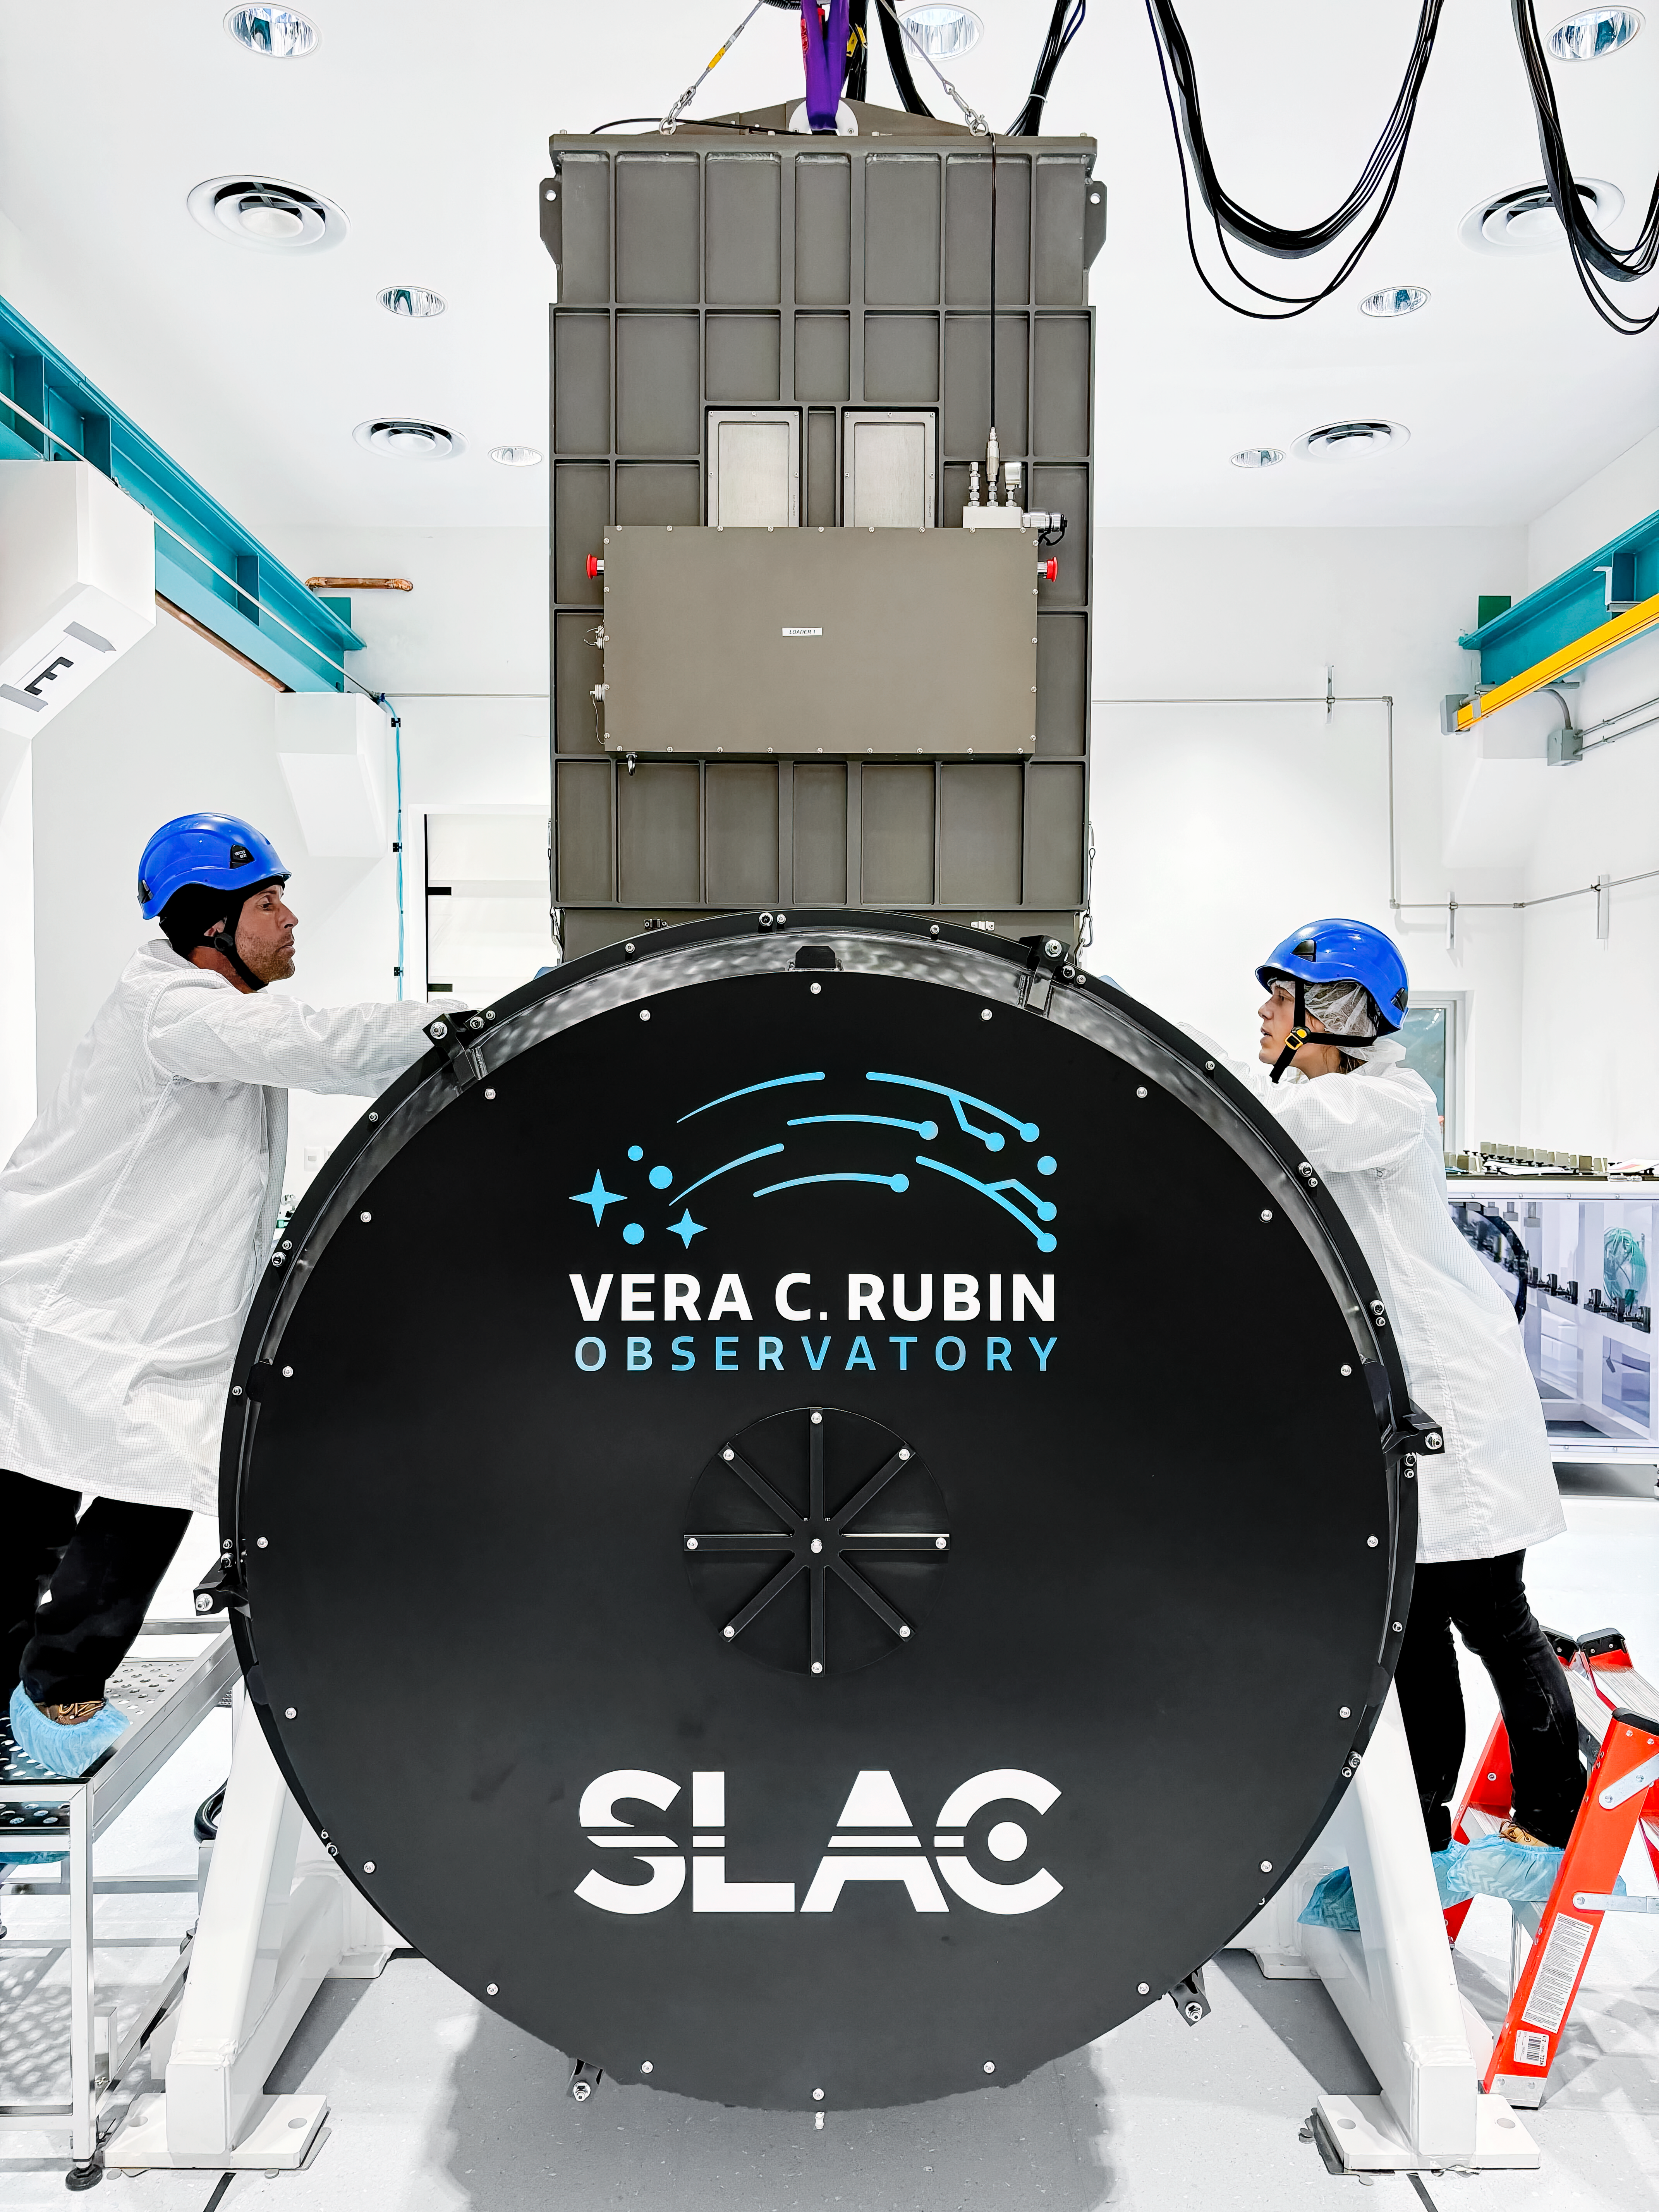

Rubin Camera Work

Working on the Rubin Observatory camera.

Credit: Travis Lange/SLAC National Accelerator Laboratory